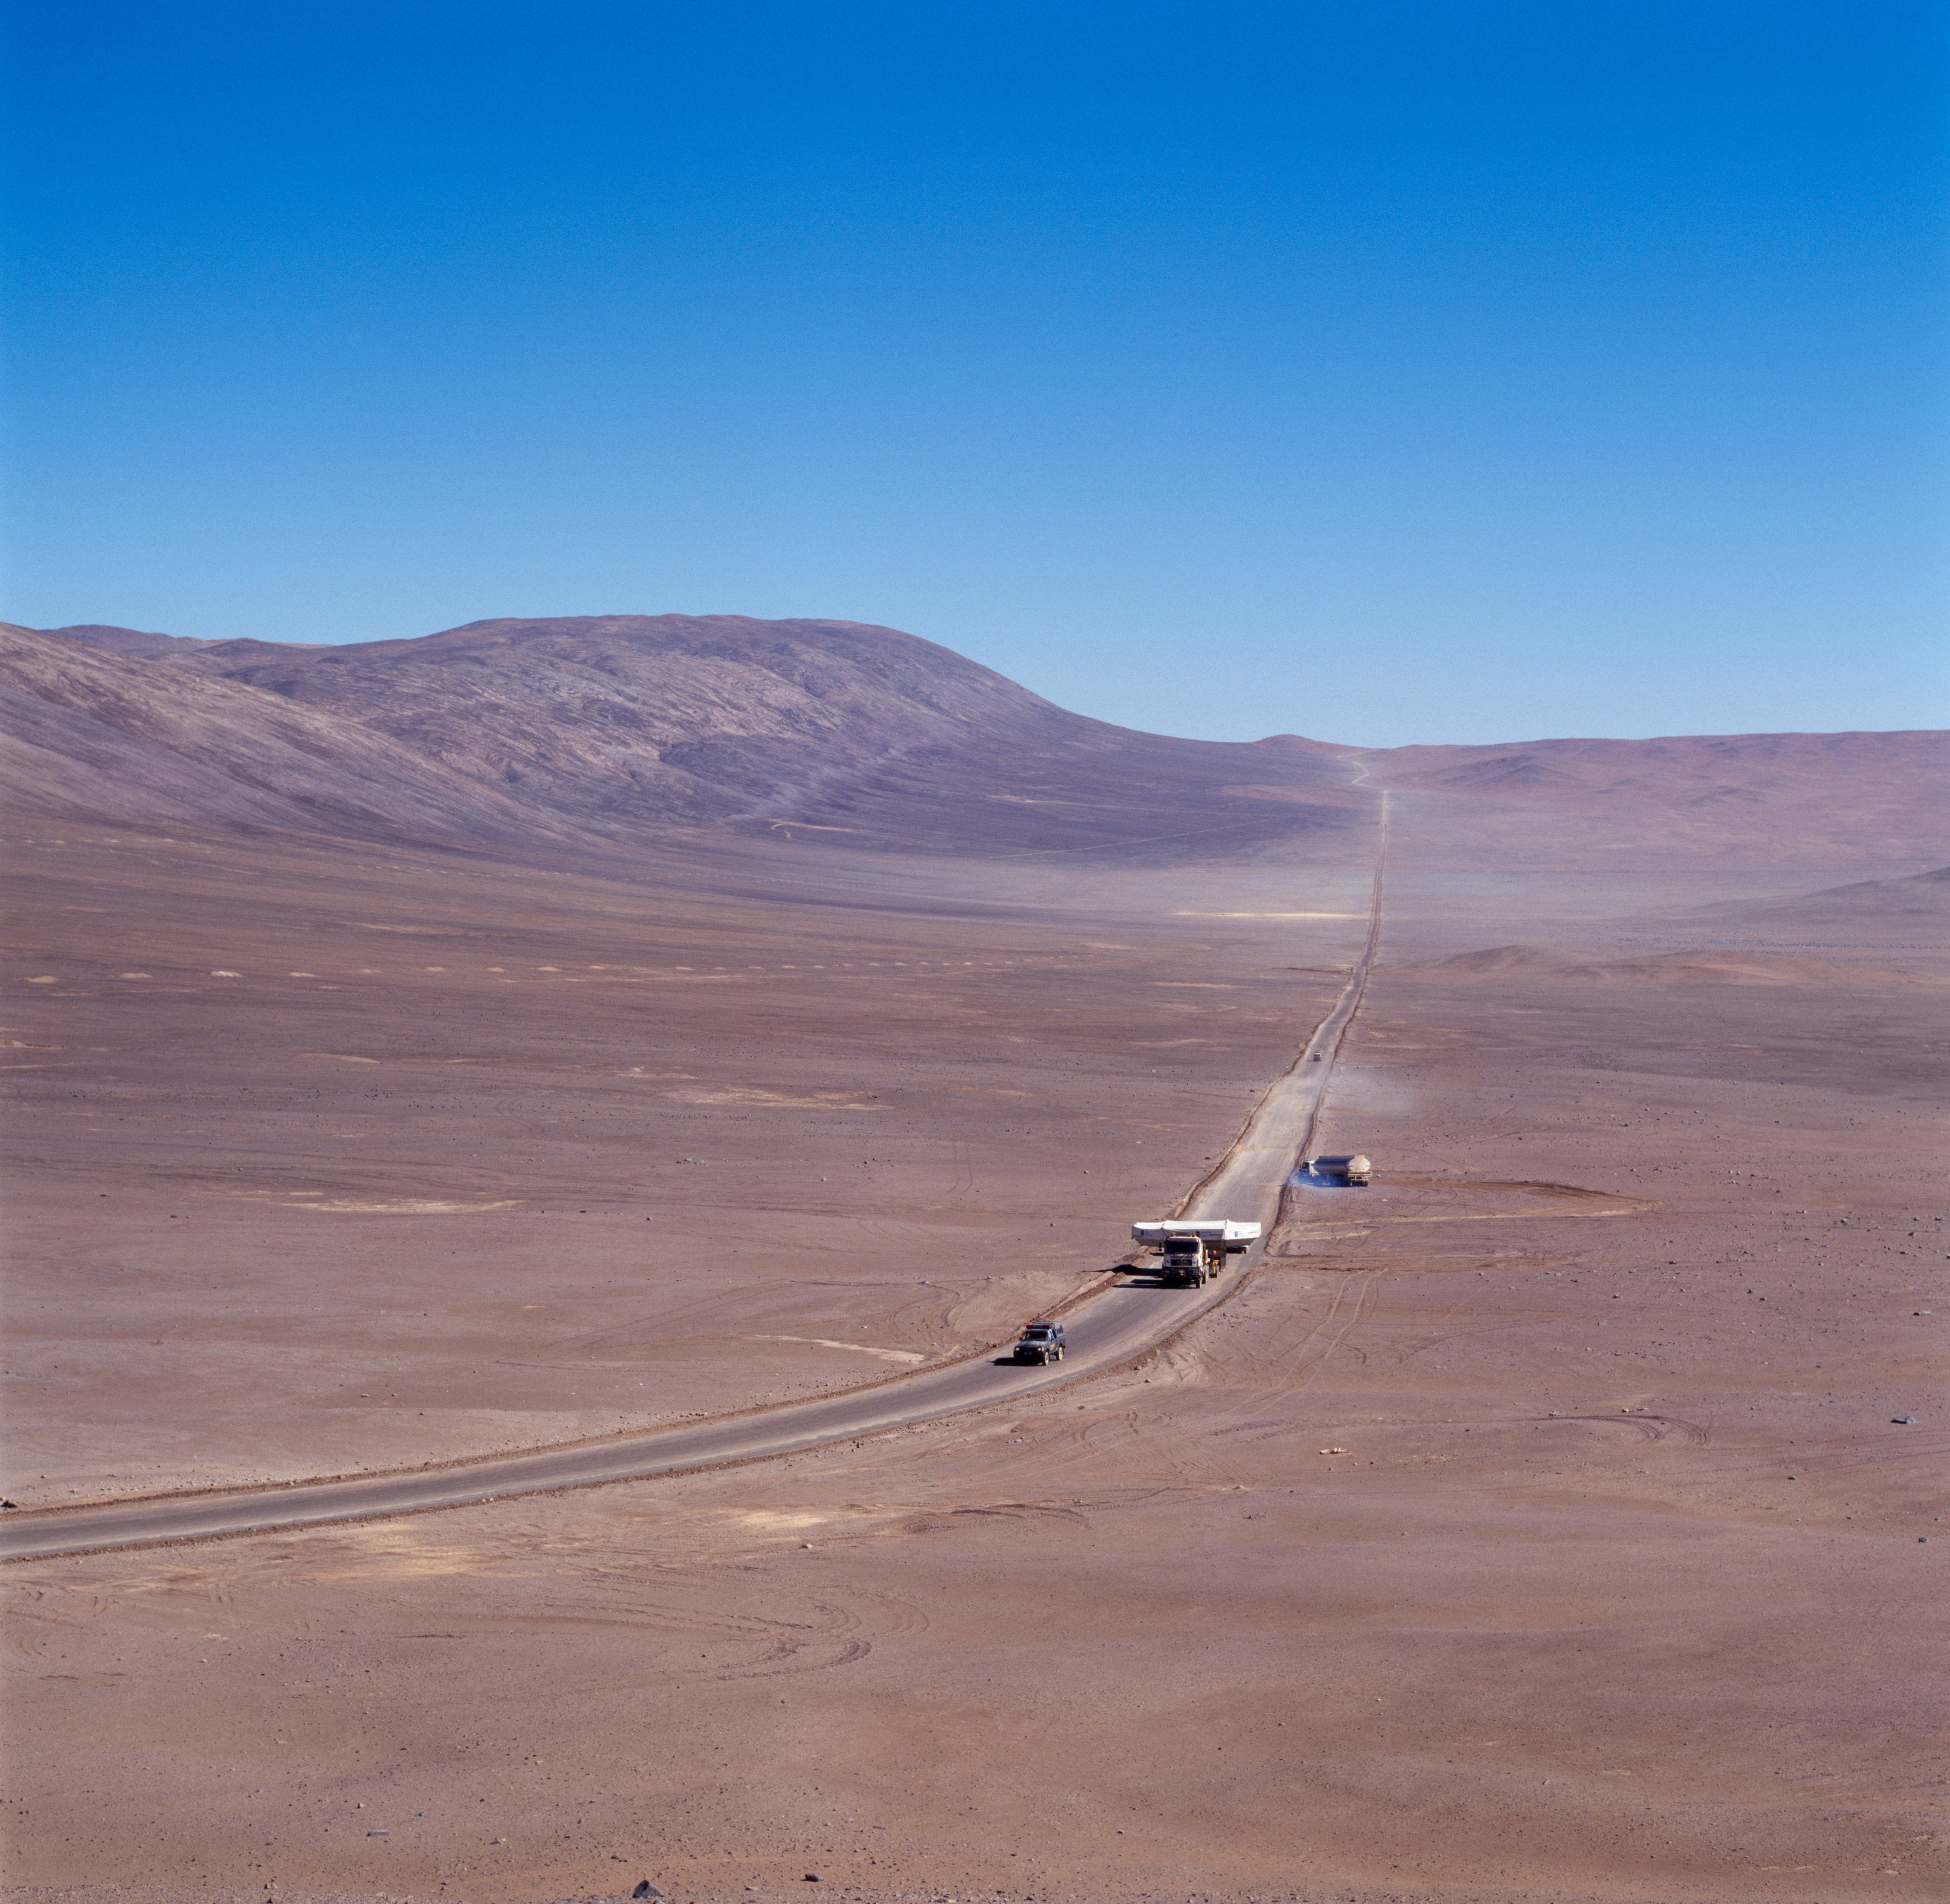

VLT M1 mirror

The VLT M1 Mirror, being transported to the Paranal Observatory in Chile. The image was obtained in December 1997.

Credit: ESO